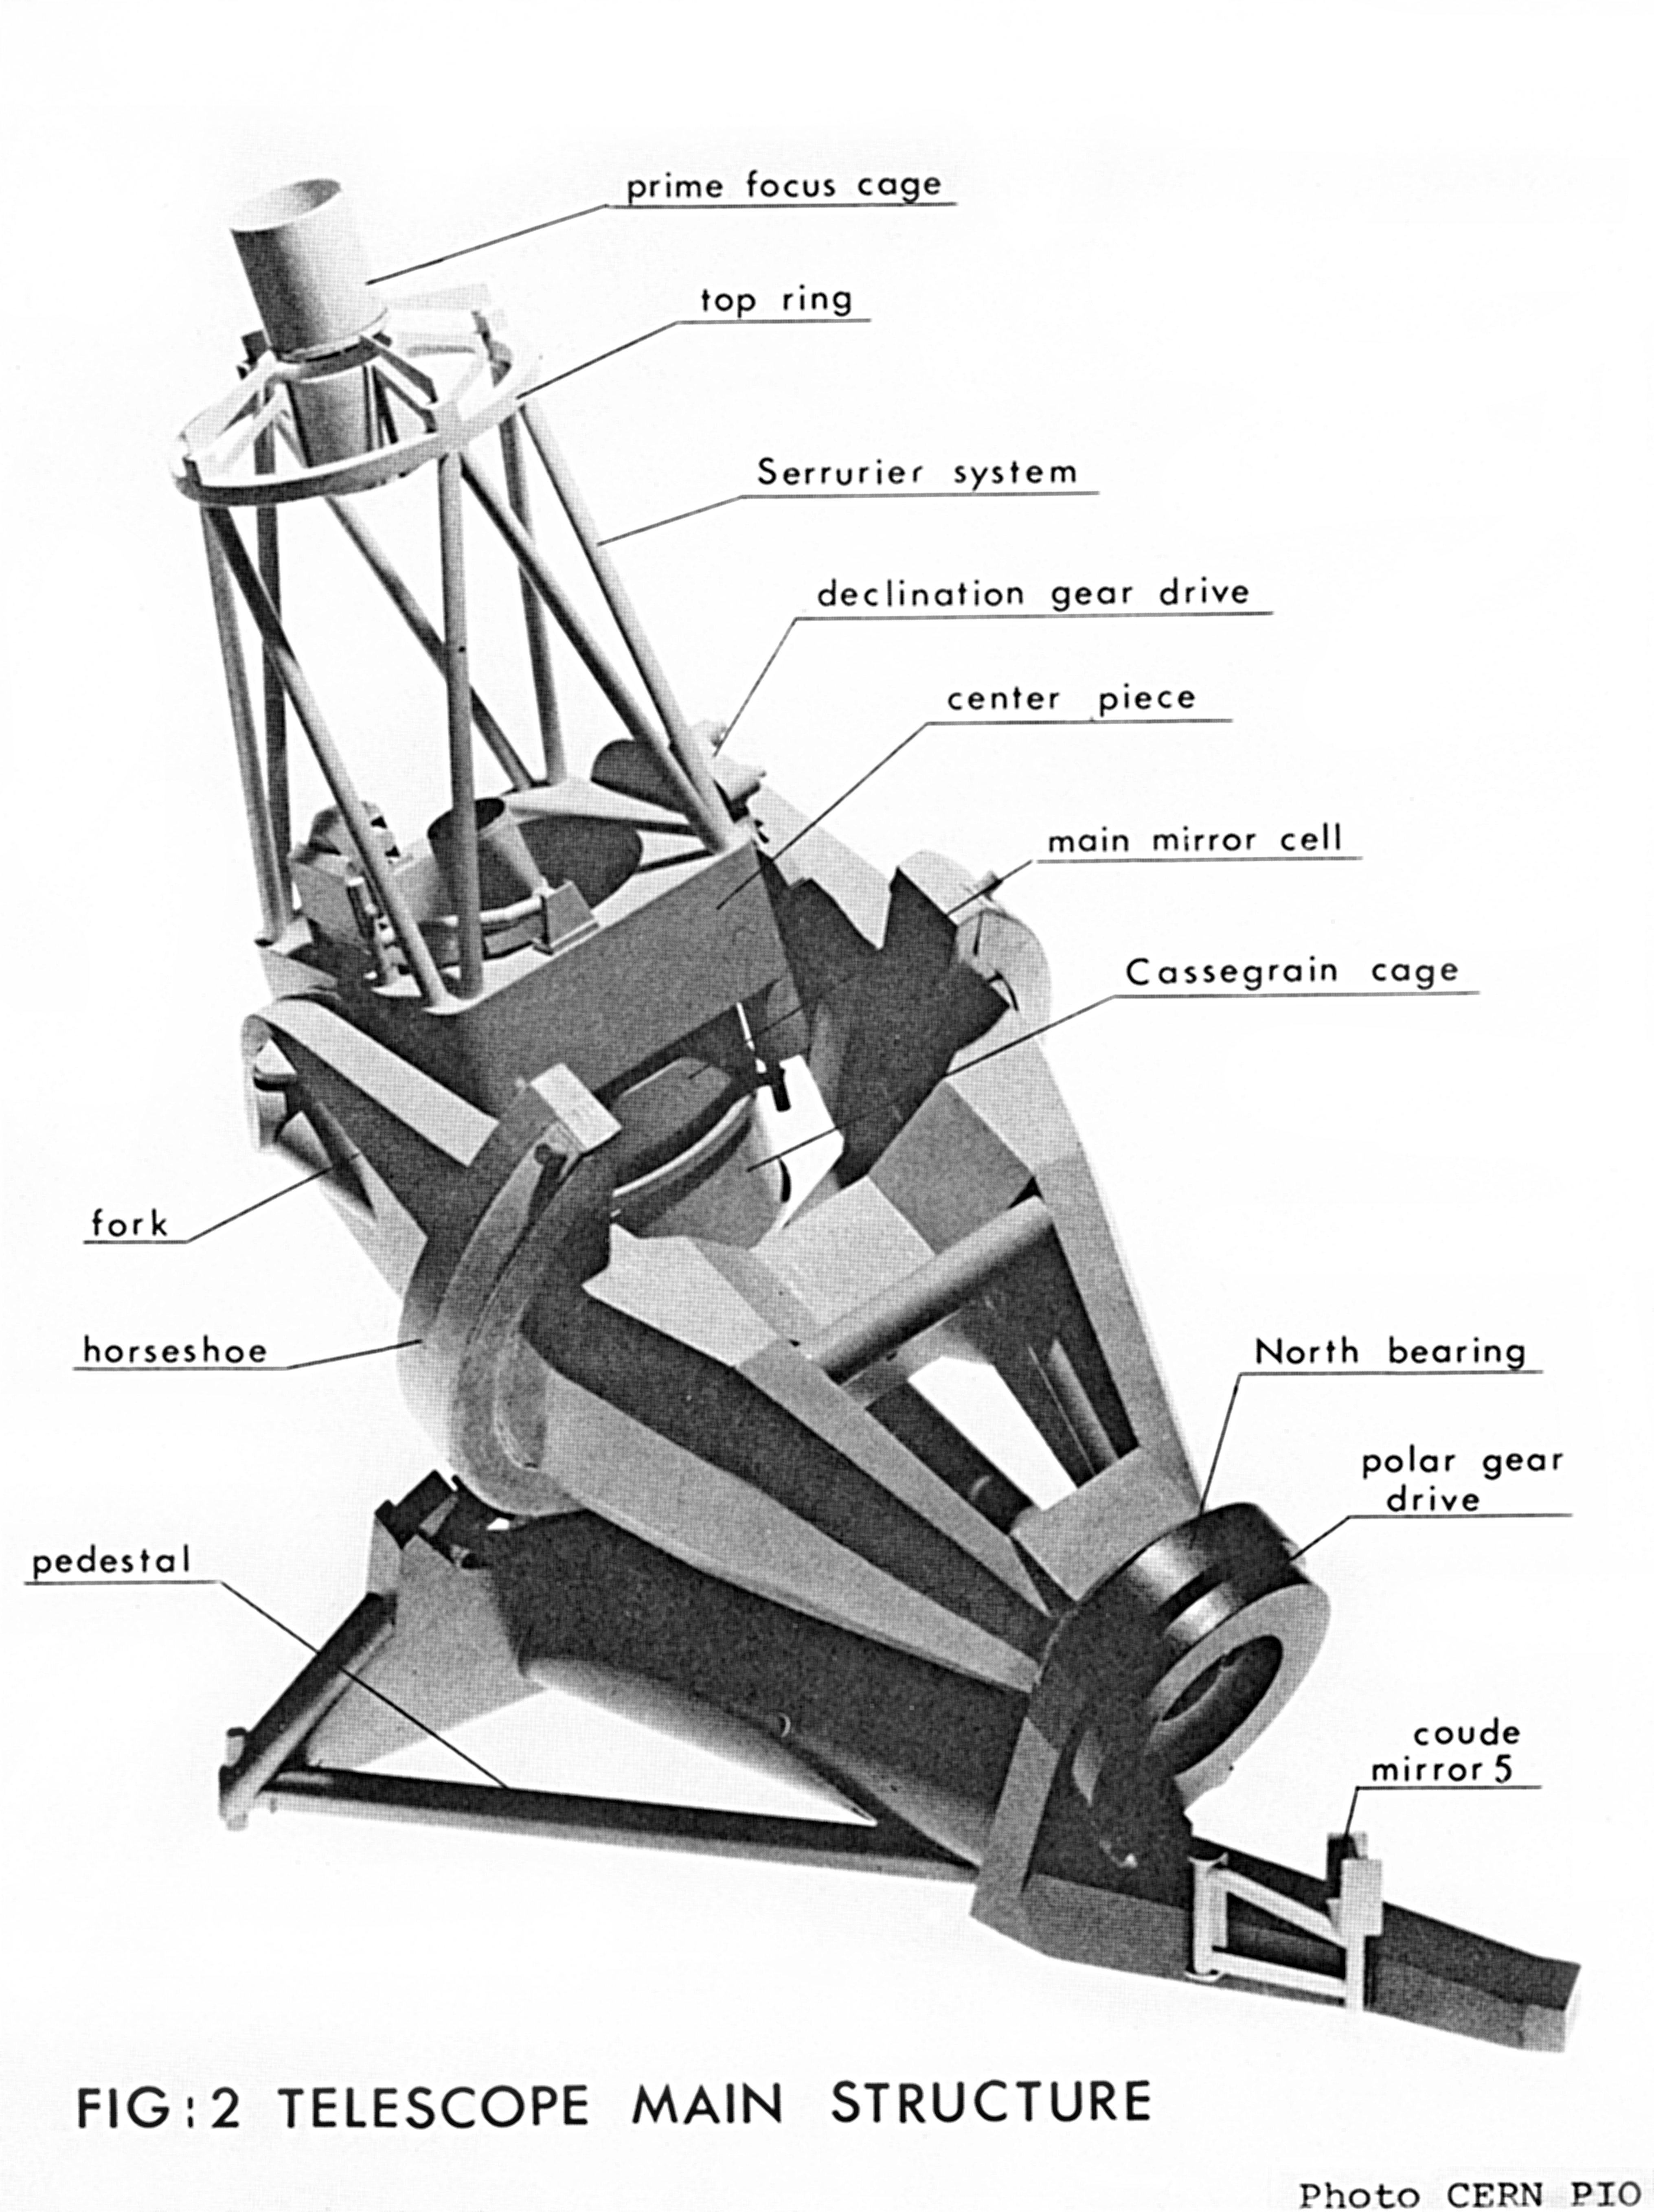

Illustration of the ESO 3.6-metre telescope

Illustration of the design of the ESO 3.6-metre telescope.

Credit: ESO